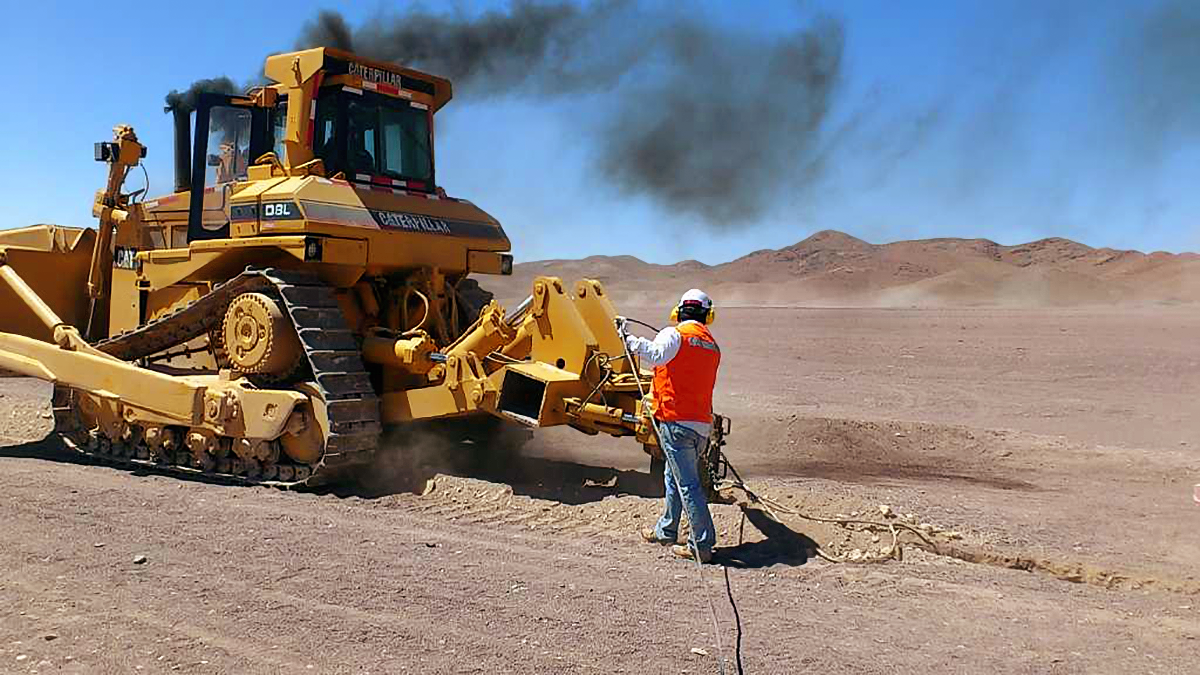

New high-speed fibre optic data link to ALMA

The Atacama Large Millimeter/submillimeter Array (ALMA) radio telescope has increased its capacity for remote transmission of data by a factor of 25. A new connection consisting of 150 kilometres of fibre optic cables has been successfully installed between the observatory — situated 34 kilometres from San Pedro de Atacama — and the city of Calama in northern Chile. From Calama, the system connects with the Corporación Red Universitaria Nacional (REUNA) network, which is already established in Antofagasta and, from there onwards, to the offices of ALMA in Santiago, through existing infrastructure (the EVALSO project).

This picture shows the fibre cable during installation.

Credit: ALMA (ESO/NAOJ/NRAO)